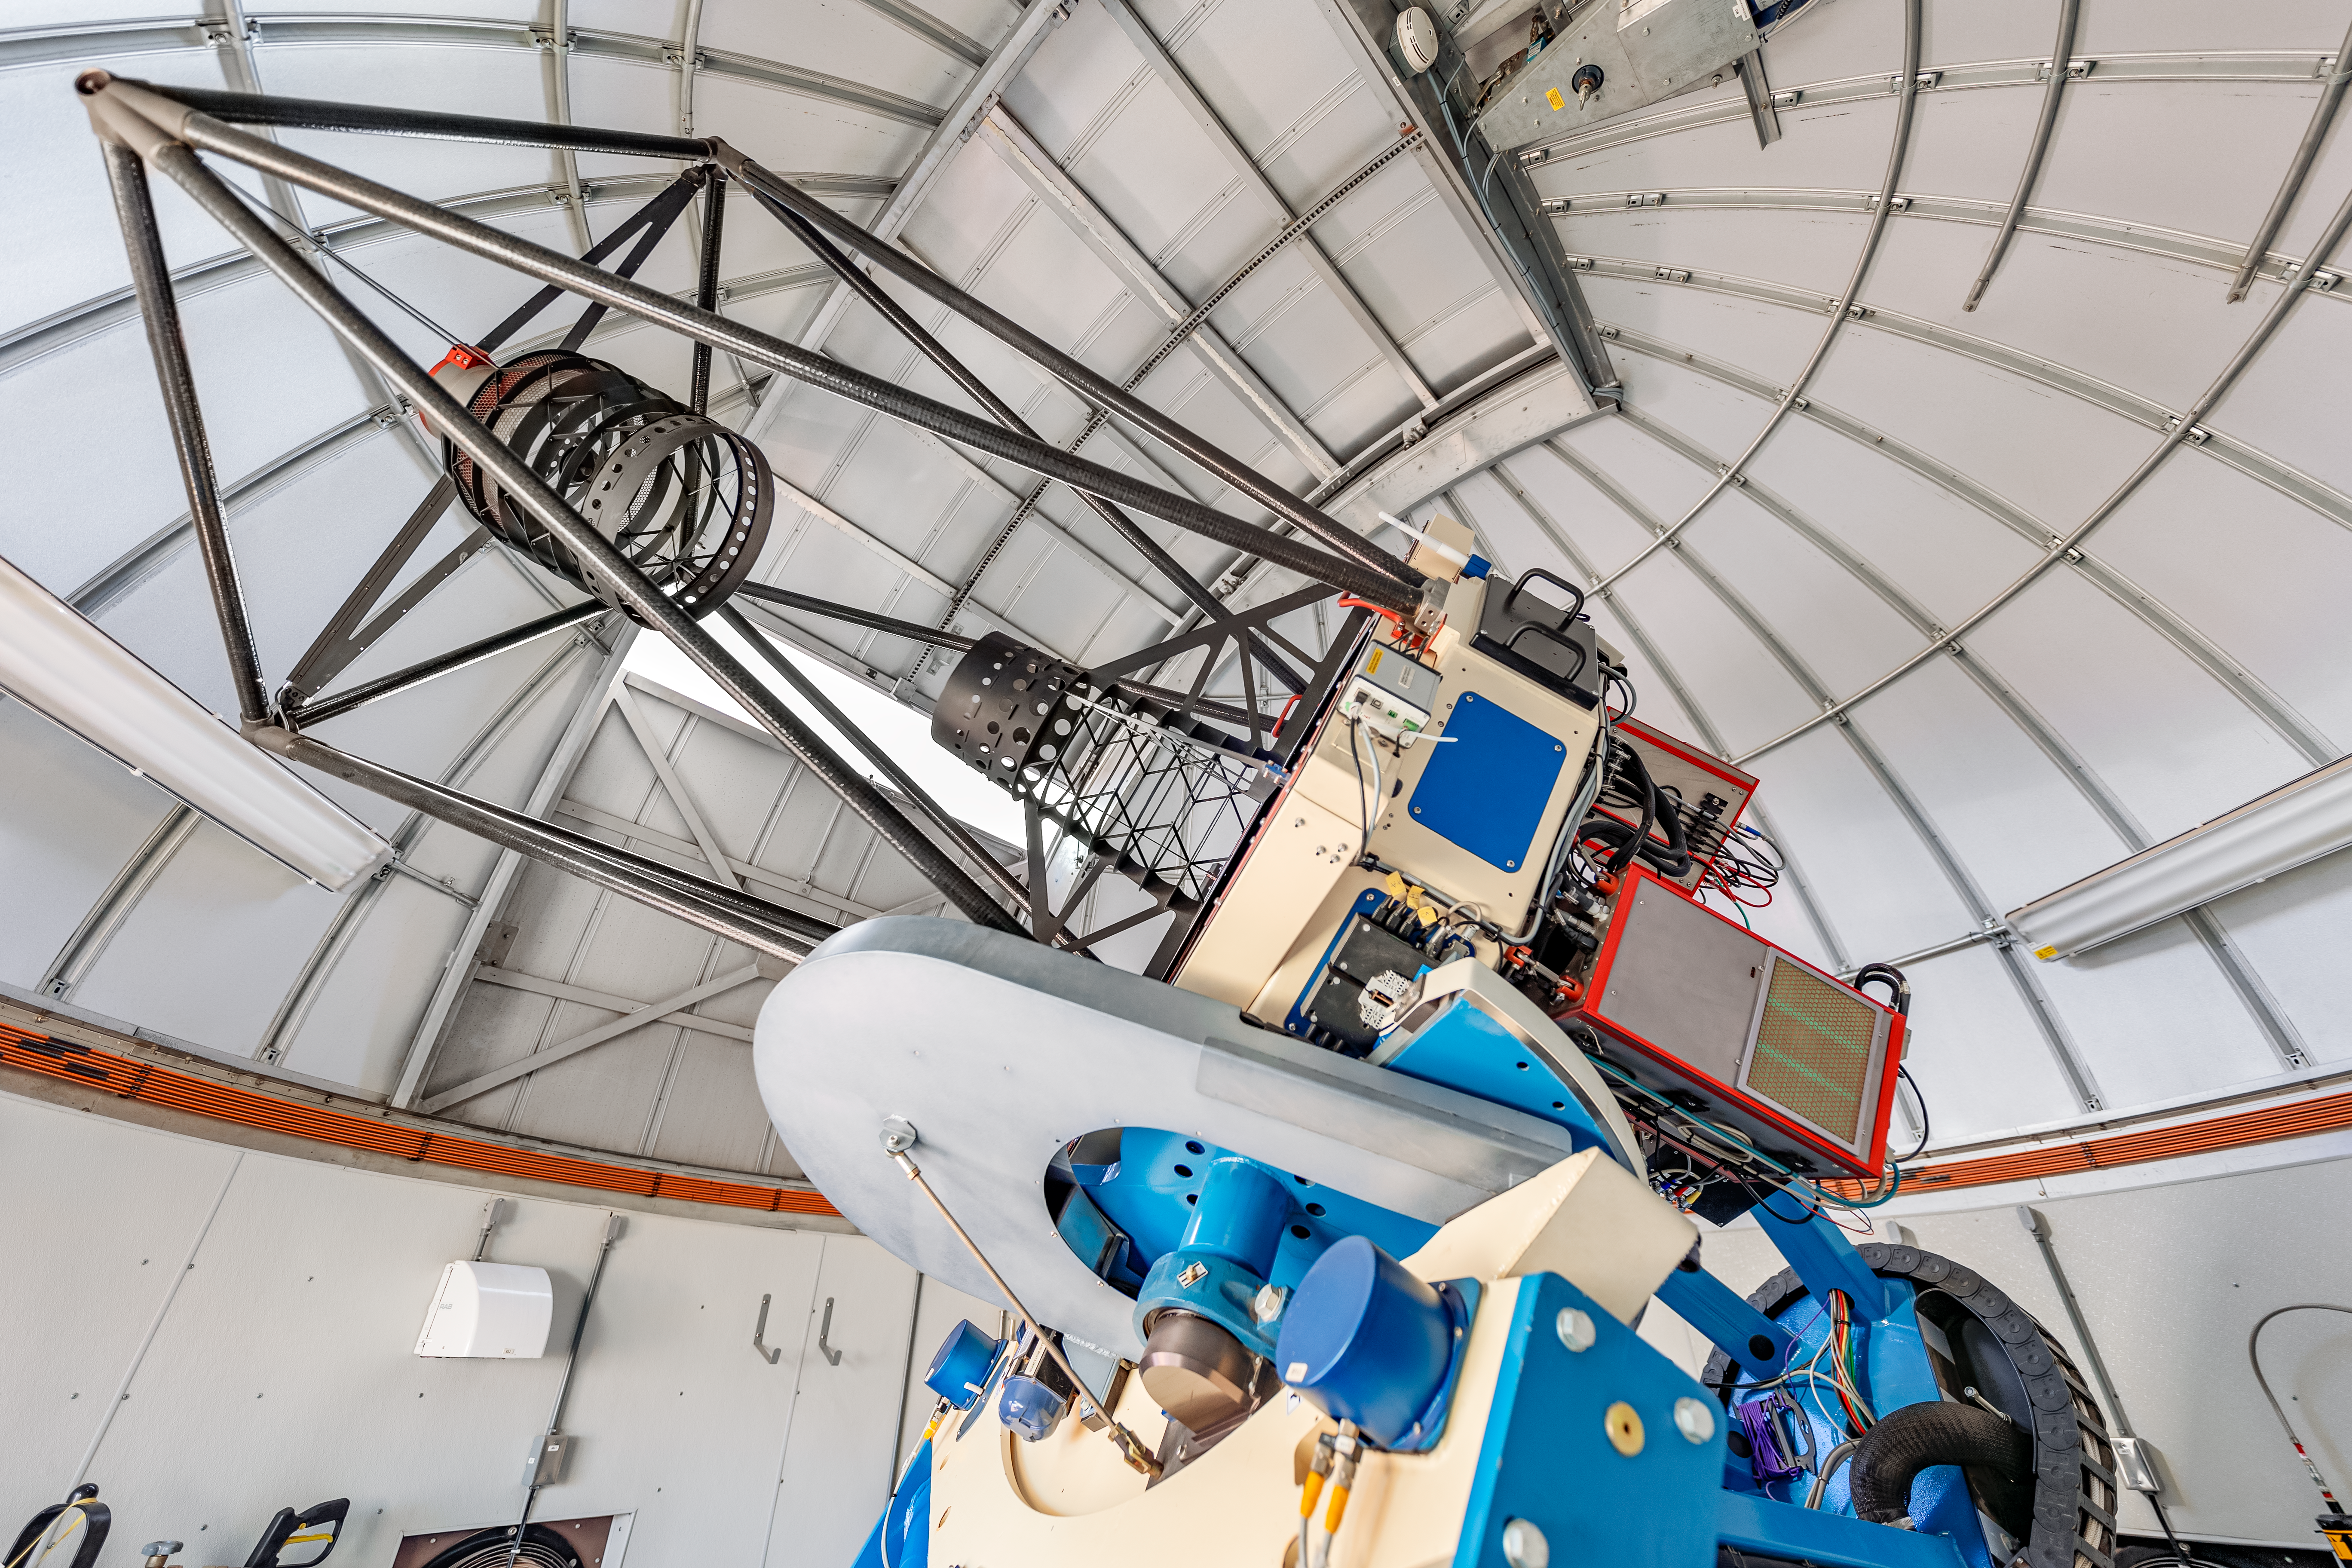

Las Cumbres Observatory 1-meter Telescope

One of the Las Cumbres Observatory 1-meter telescopes, a network of robotic telescopes, on Cerro Tololo in Chile.

Credit: CTIO/NOIRLab/NSF/AURA/ T. Slovinský